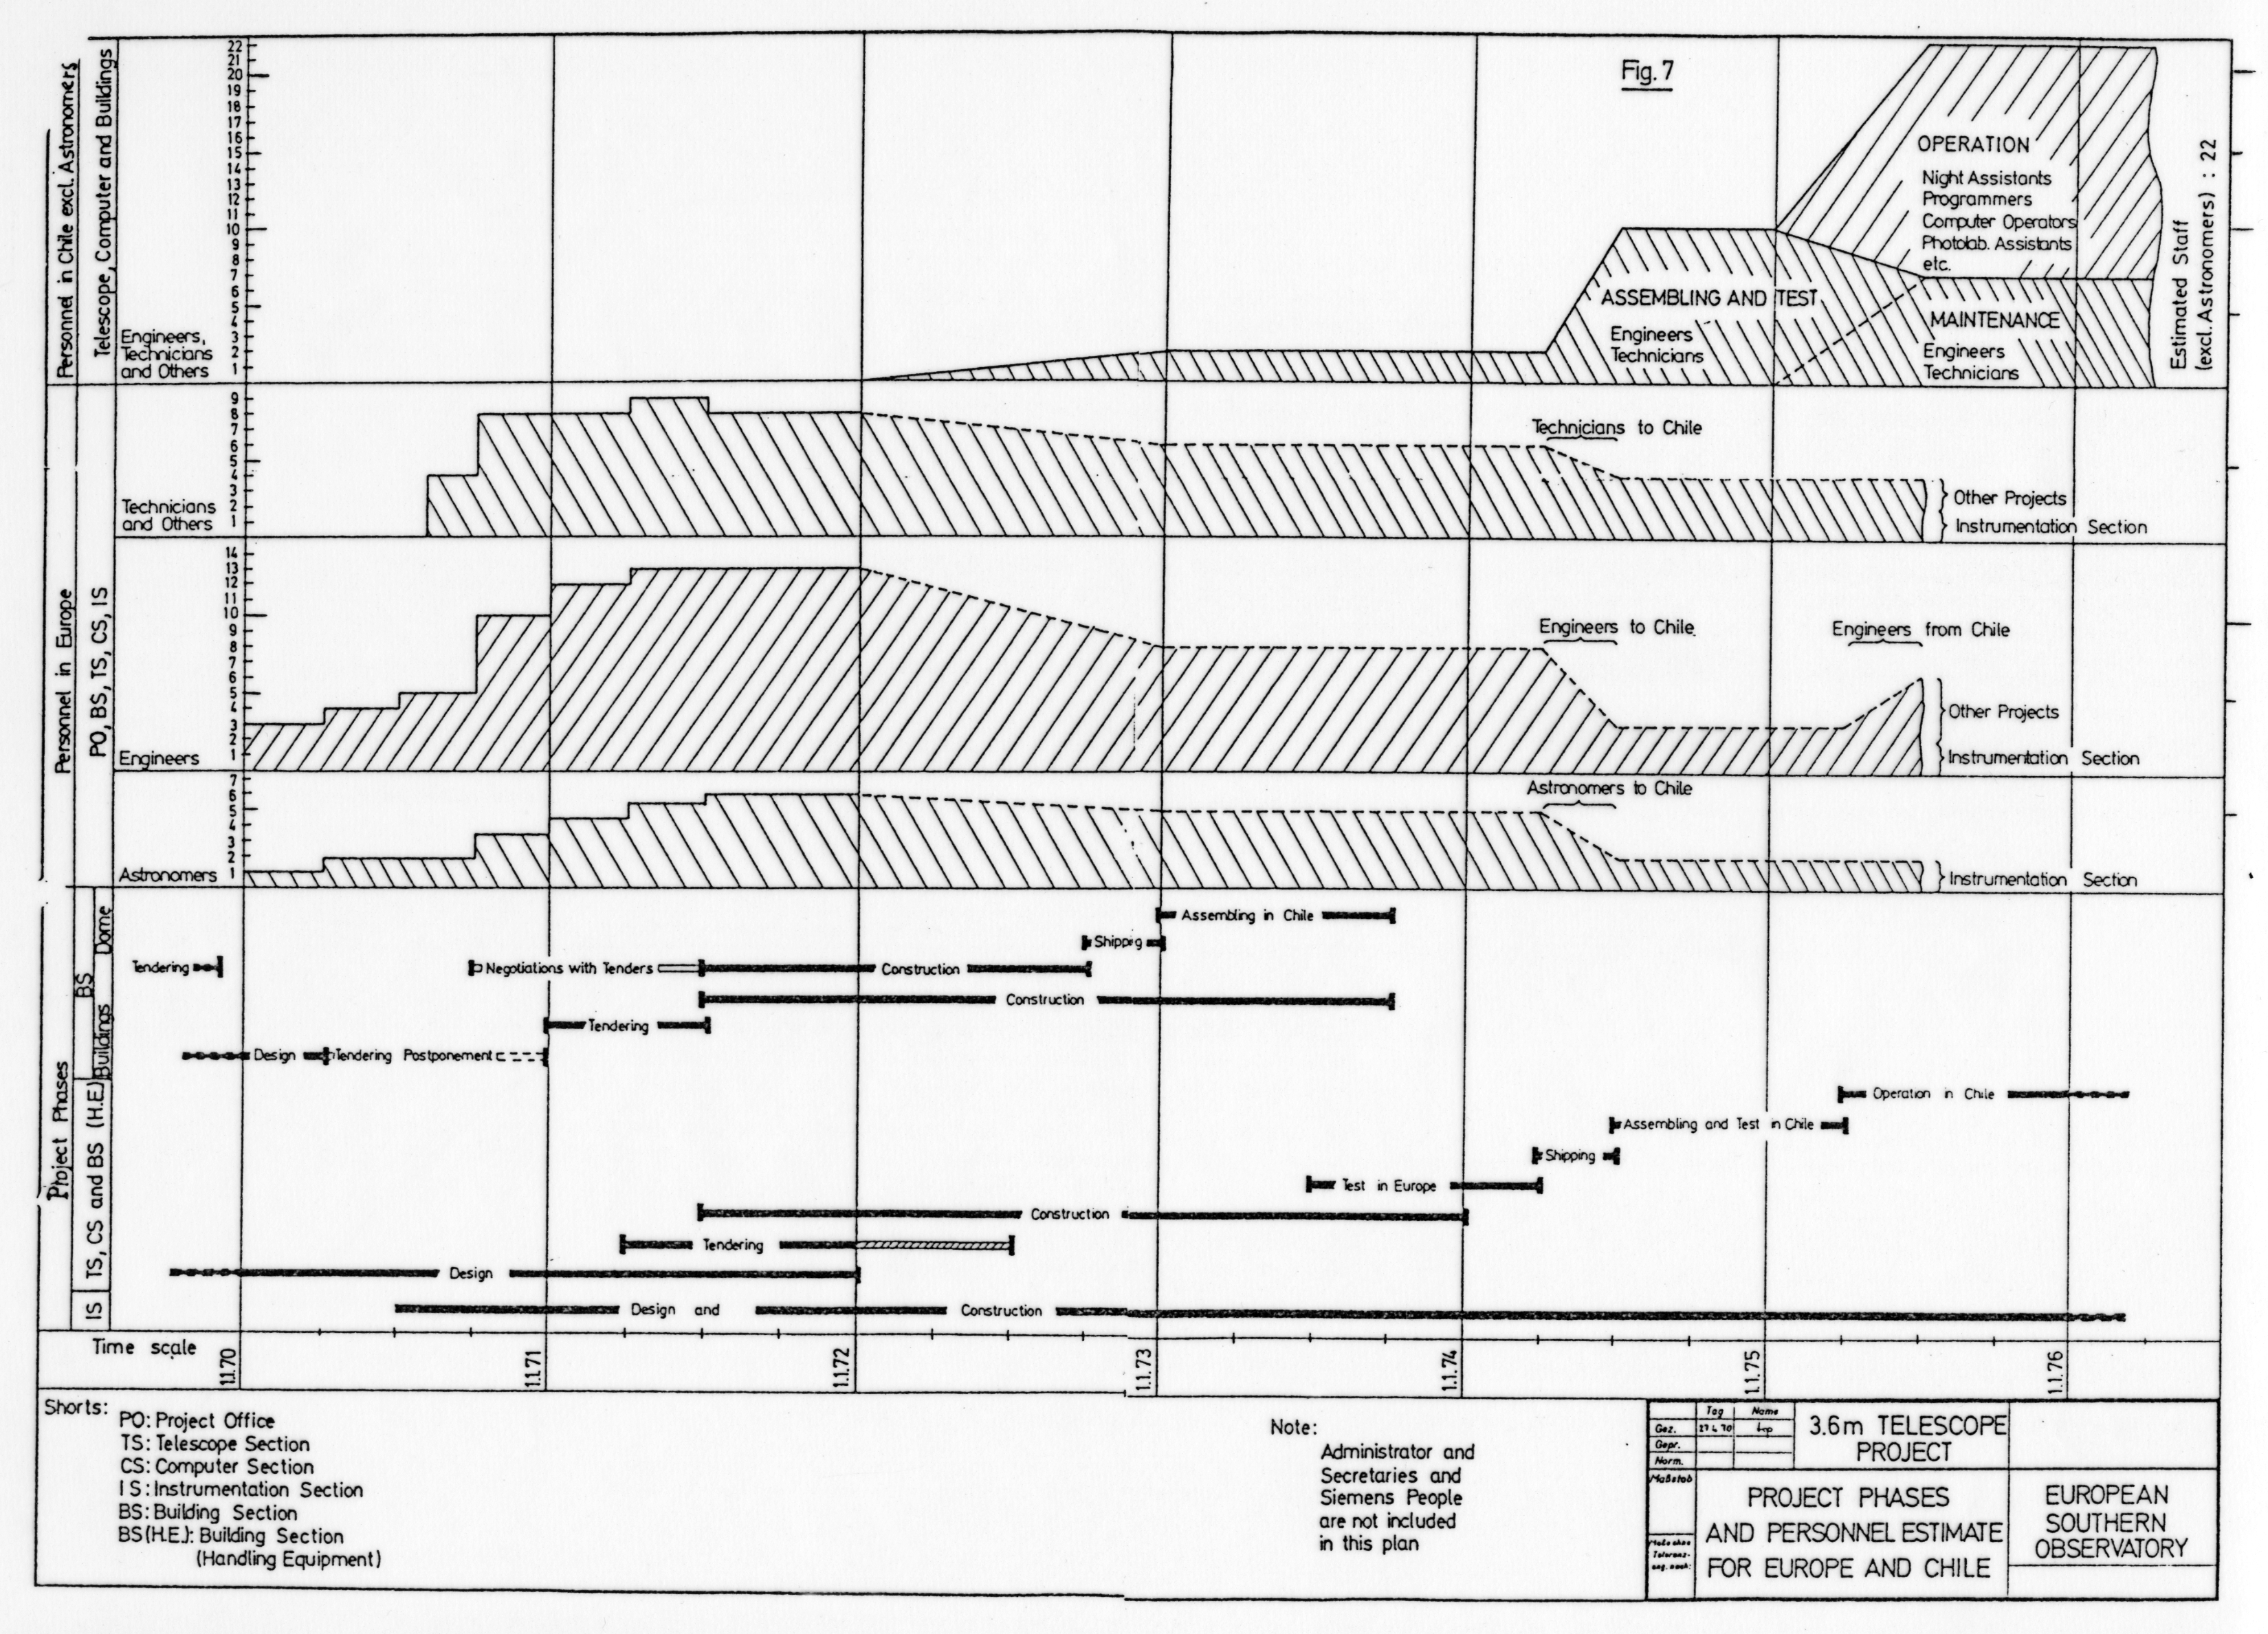

Time schedule for TP staff

Estimated time schedule for Telescope Project (TP) staff for the period 1970 - 1976. Council document of 1970. Blaauw's book p.175

Credit: ESO